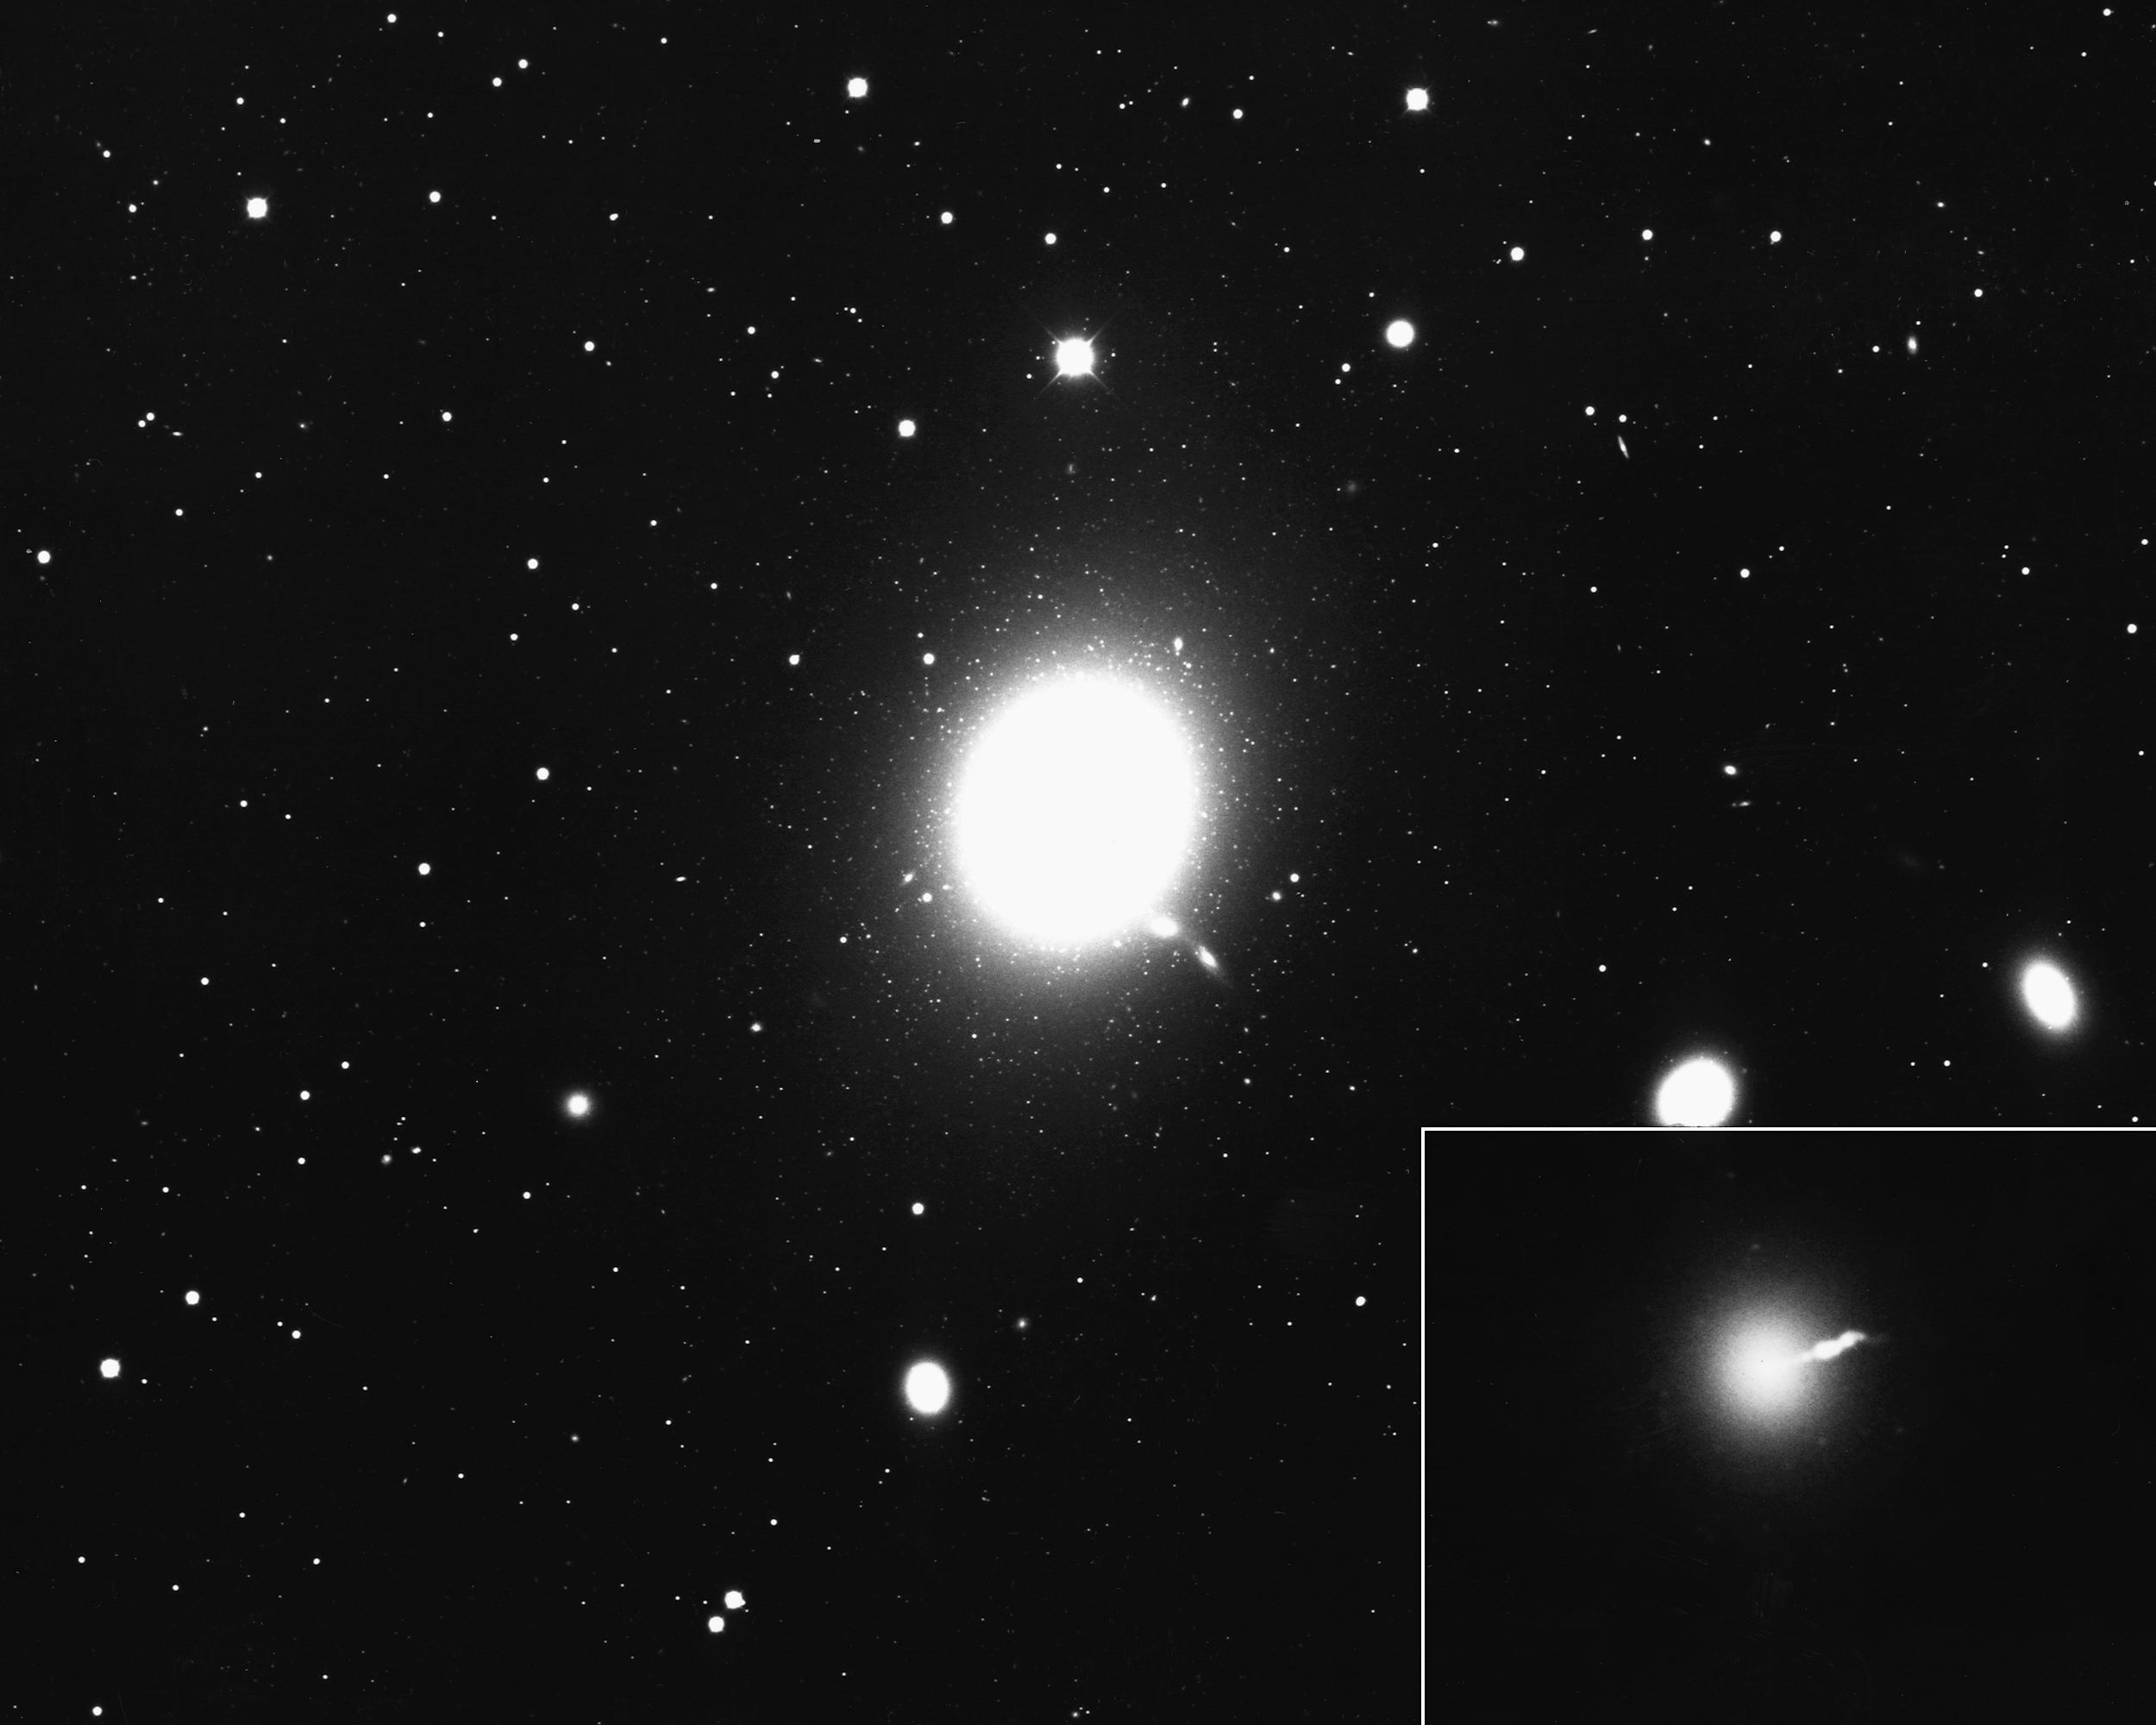

M87, NGC 4486

A giant elliptical galaxy (E0) in the Virgo Cluster, M87 is a strong radio source (3C274) and has a noticeable jet coming from its nucleus (inset). KPNO 4-meter Mayall telescope, 1975.

Credit: NOIRLab/NSF/AURA